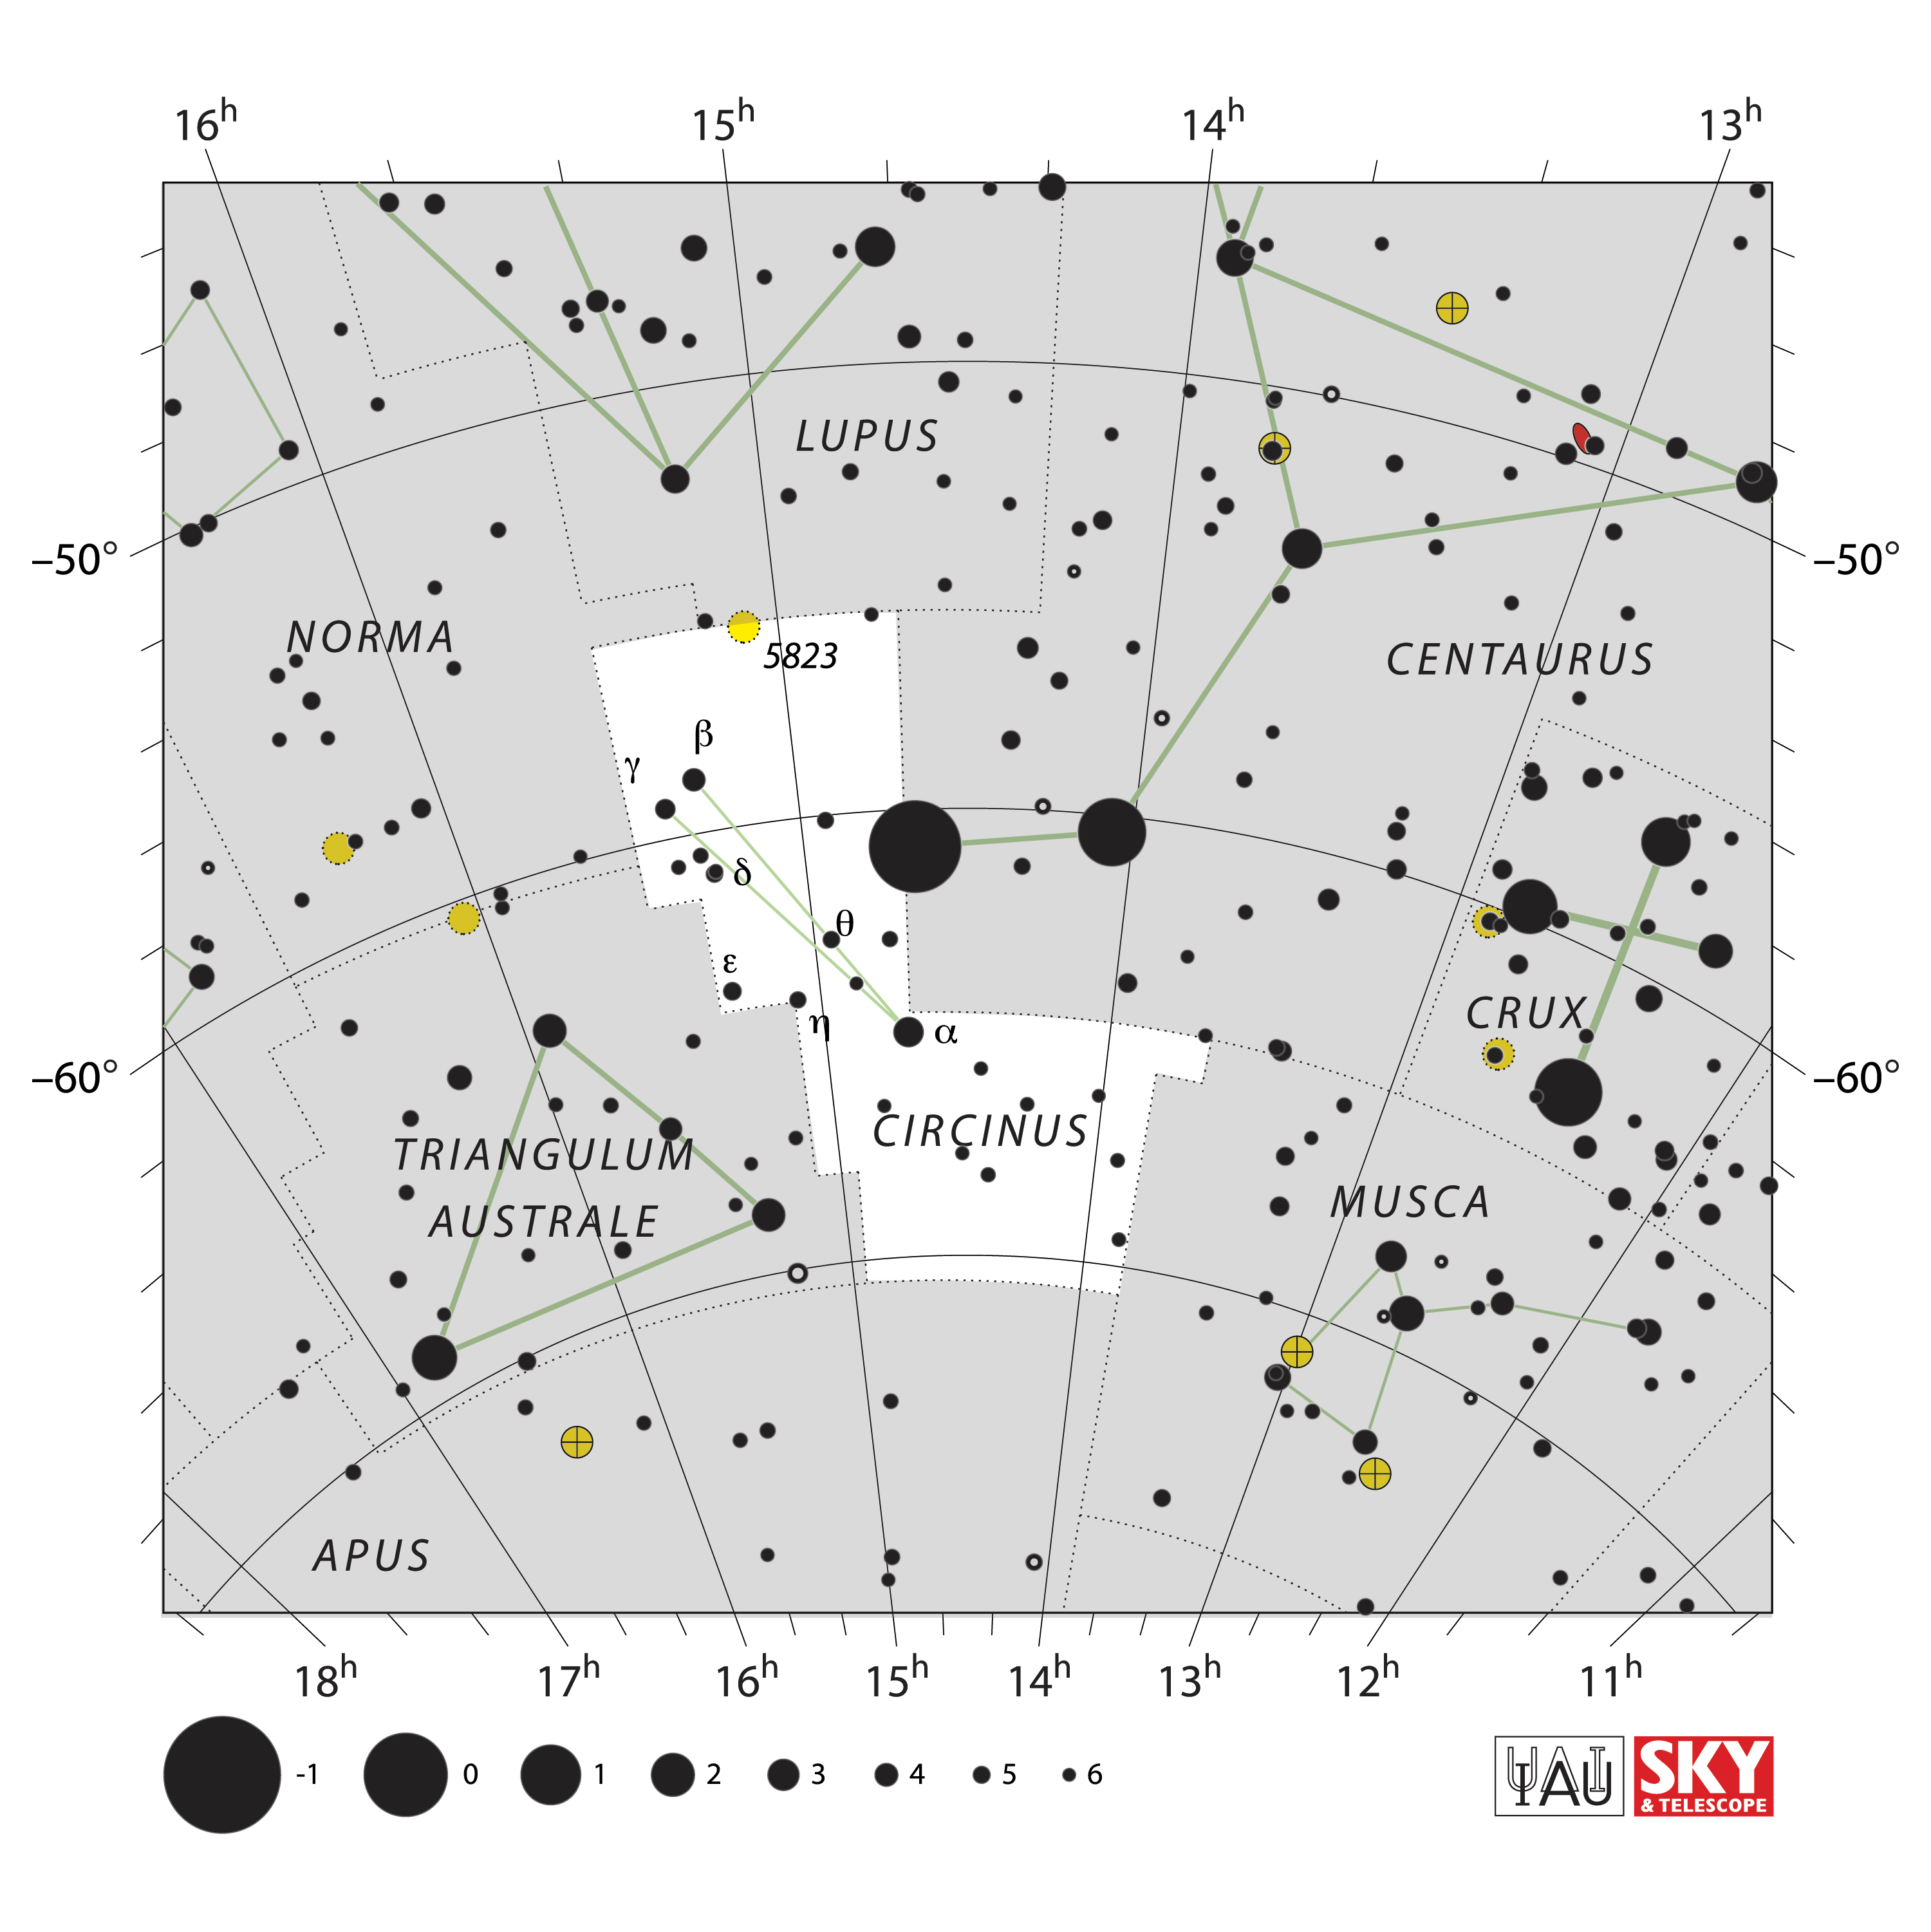

Circinus

Credit: IAU and Sky & Telescope